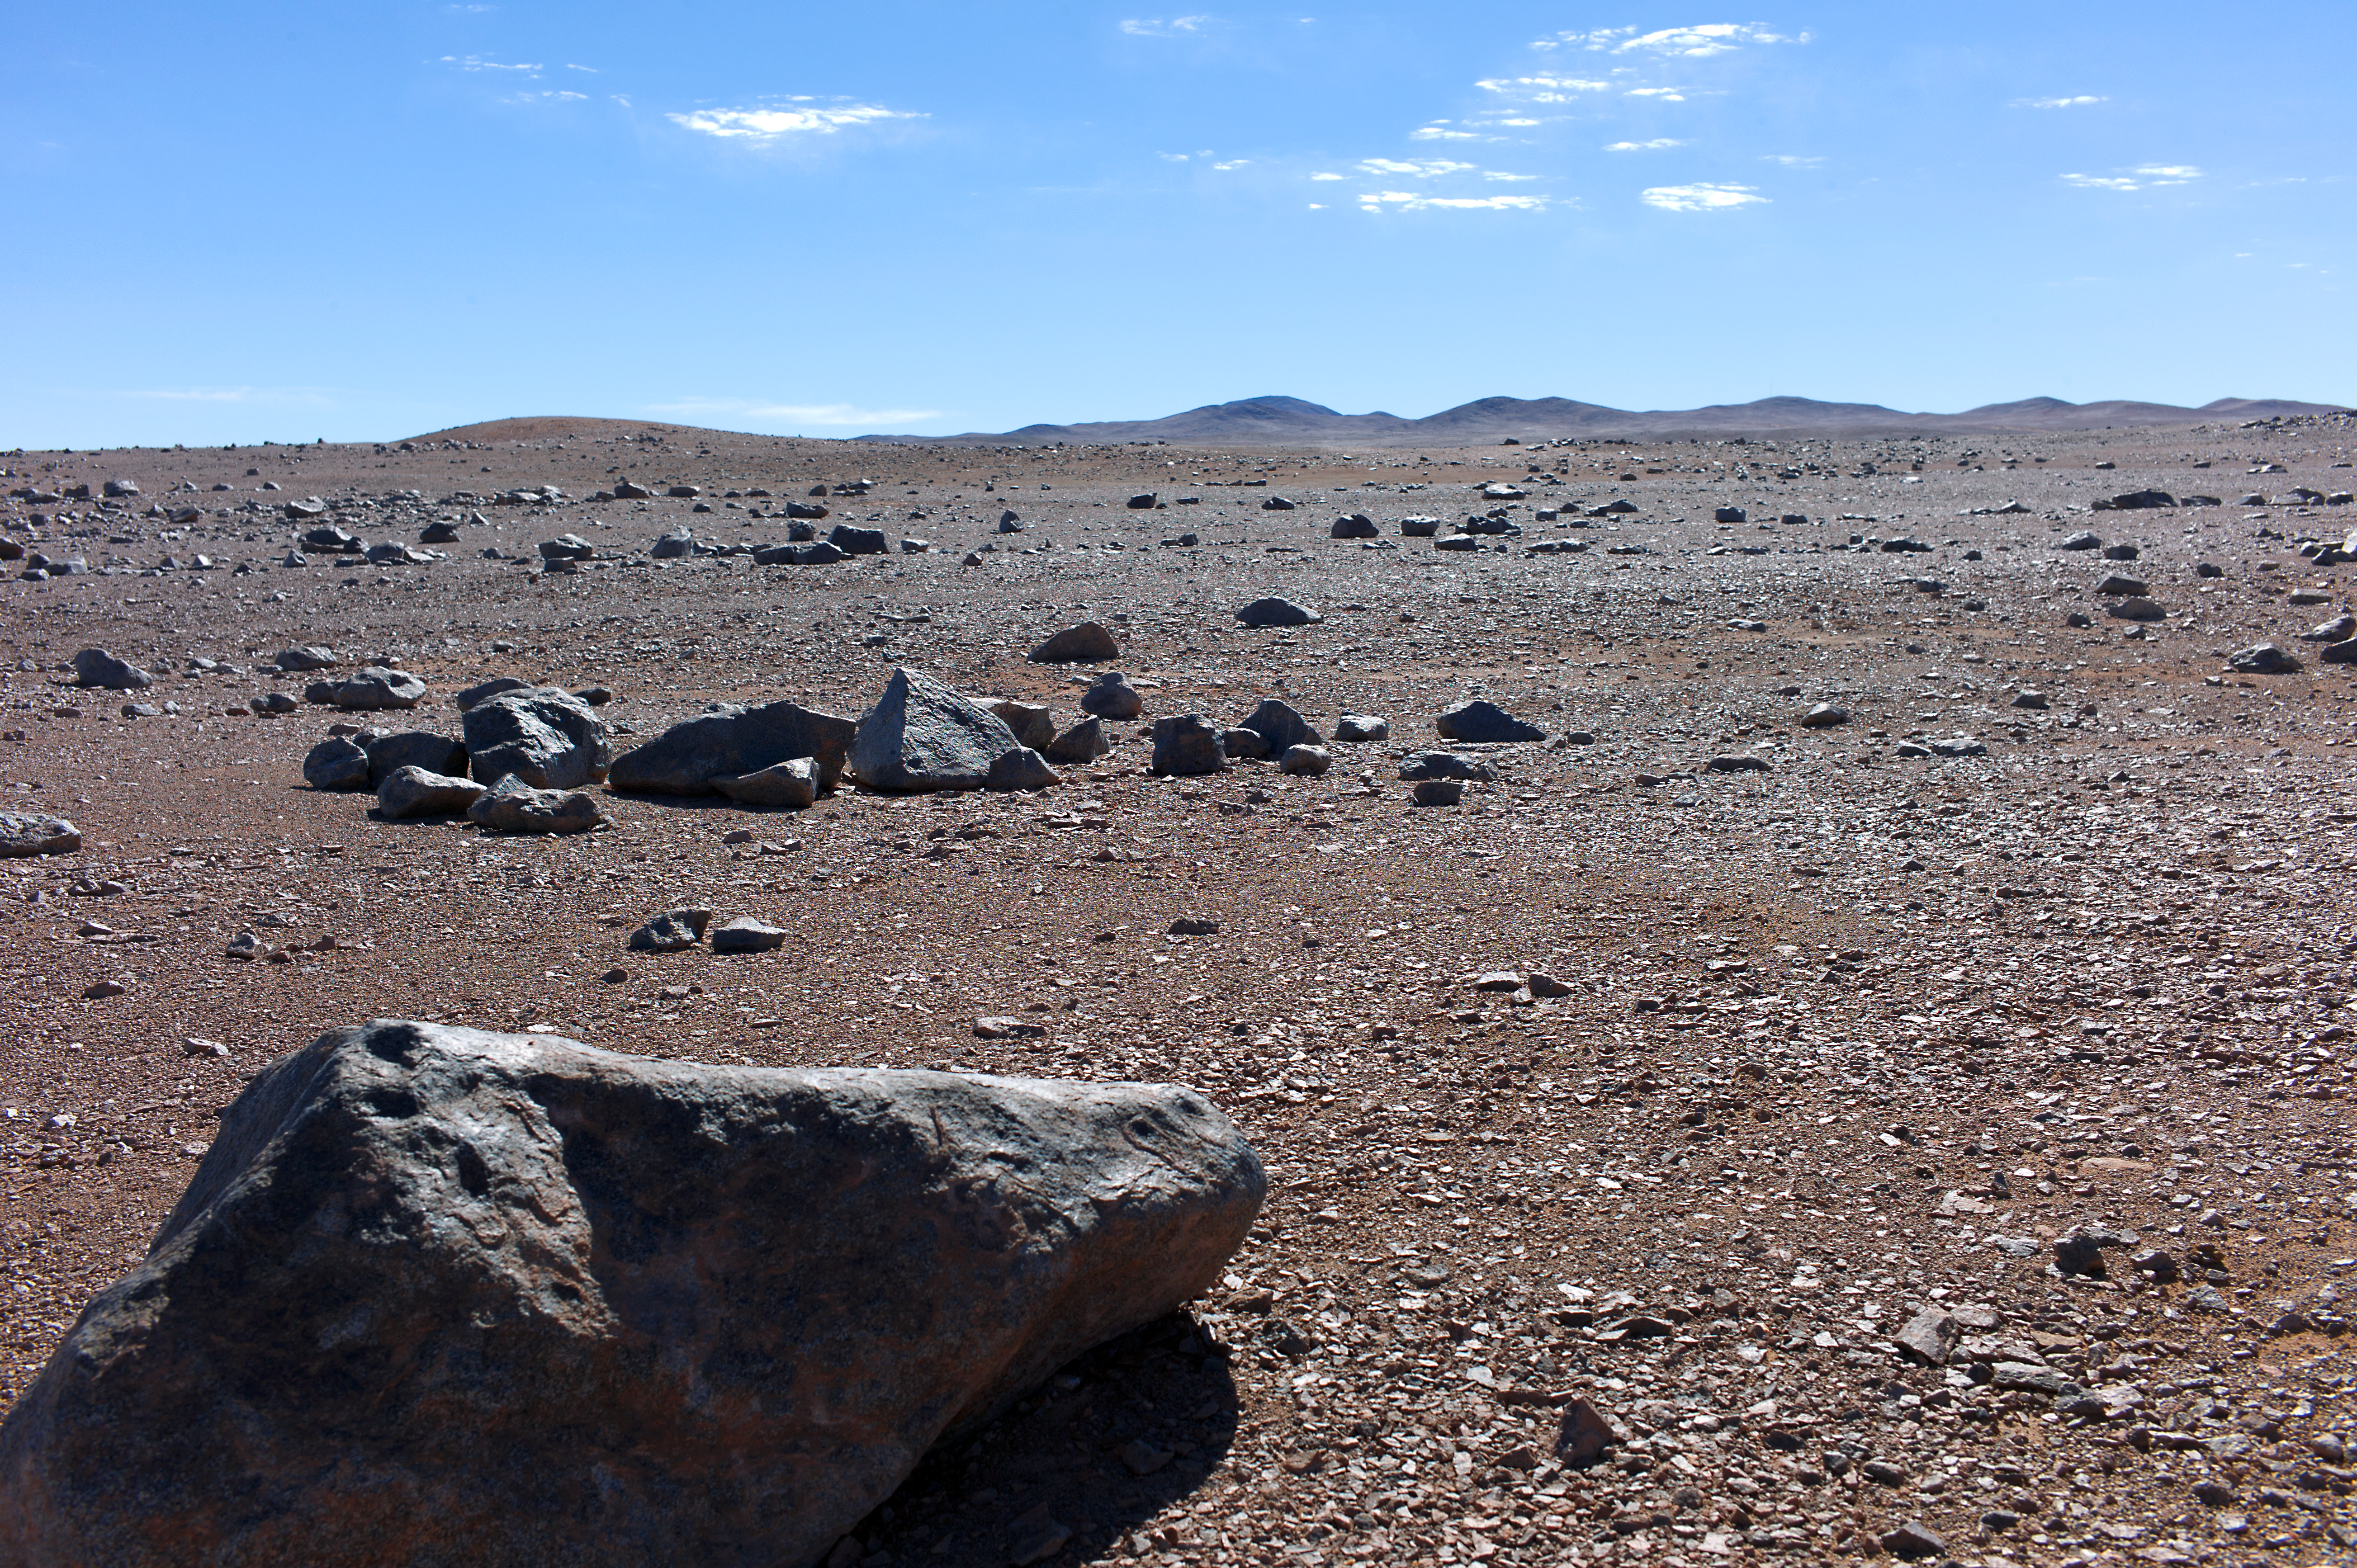

Dry surroundings of Paranal

This picture was taken in the surroundings of Paranal observatory and Cerro Armazones. The Atacama Desert is one of the dryest places on Earth.

Credit: ESO